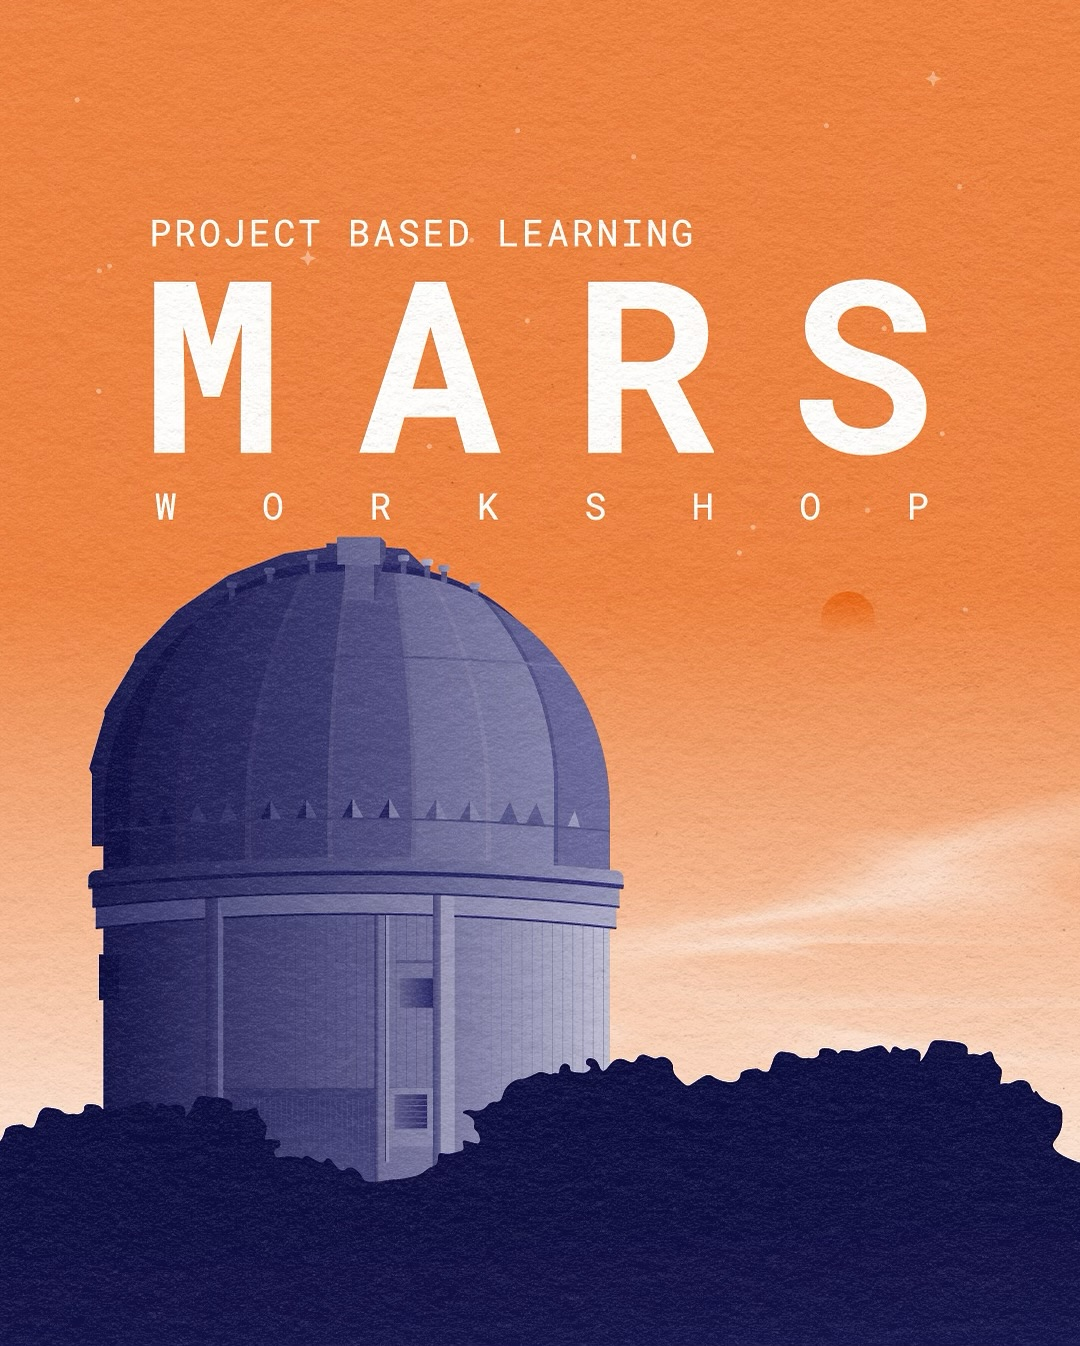

MARS

Credit: NOIRLab